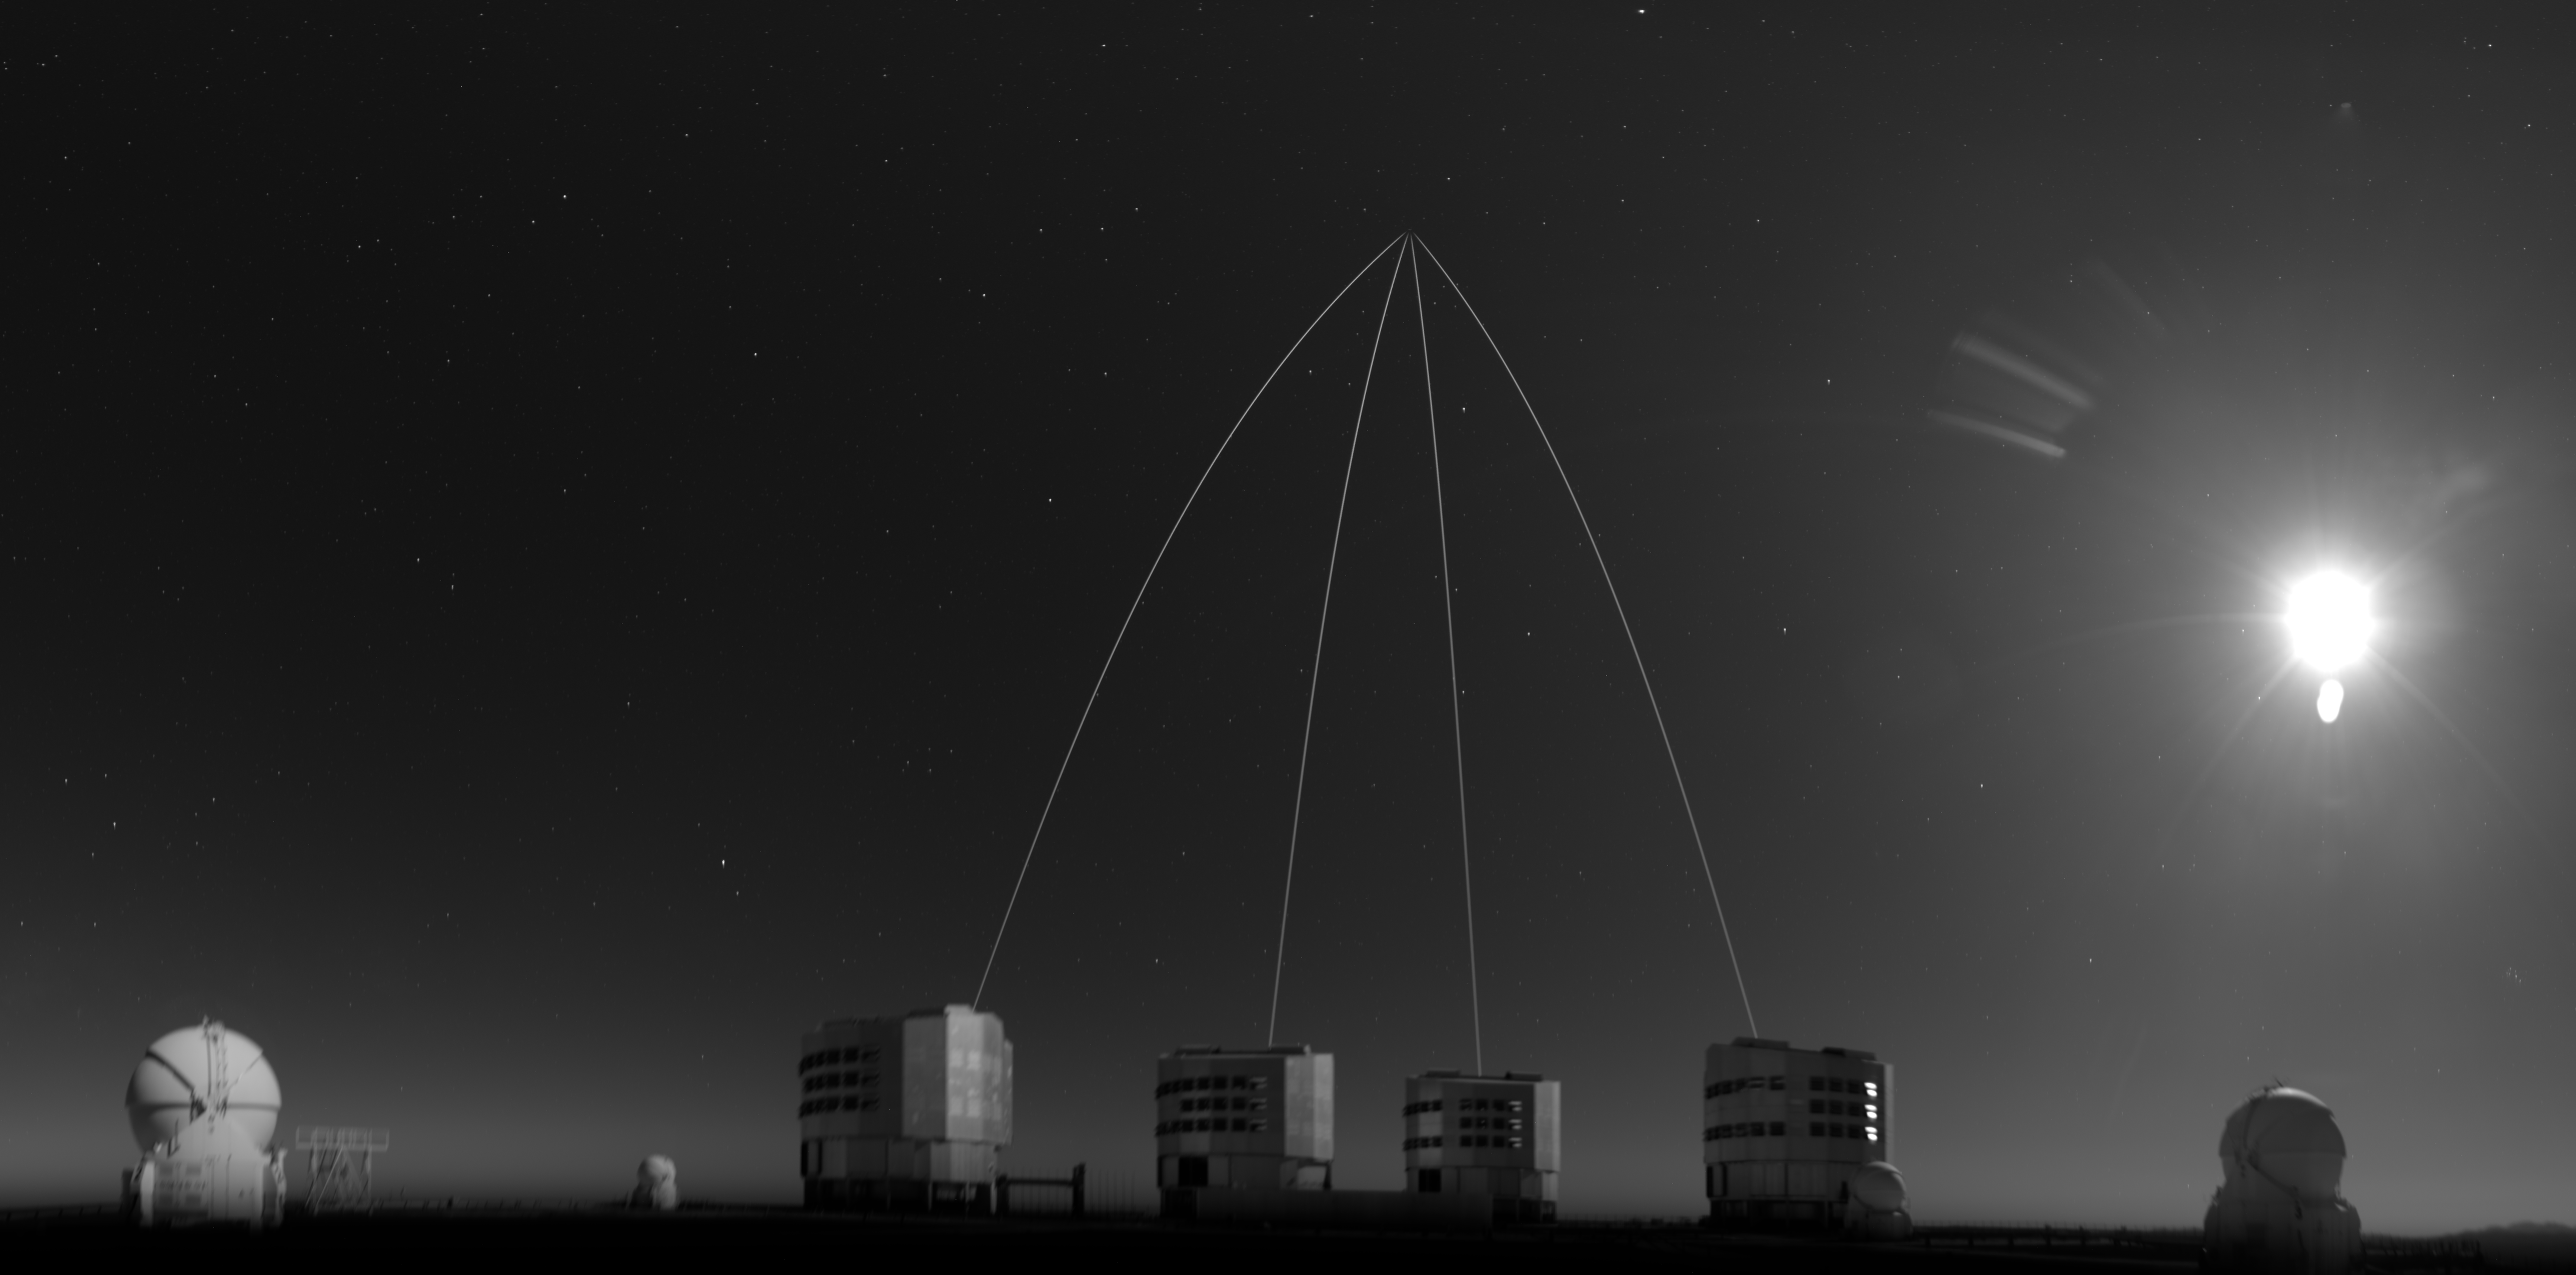

View of the four lasers from the ALPACA camera

This black and white image shows the four lasers pointing at the observation target of ESO’s Very Large Telescope Interferometer (VLTI), which is combining light from the four eight-metre telescopes visible at the bottom of the image for this observation. The launch of these lasers represents a significant milestone for the VLTI and the GRAVITY+ project — a large and complex upgrade to the interferometer. The lasers each create a bright ‘fake’ star 90 km above Earth’s surface, enabling the correction of atmospheric blur.

This photograph was taken in early November on a nearly full-moon night by ALPACA, the ALL-sky Paranal Apical CAmera, a device used to monitor the sky observing conditions. The moon is visible to the right.

The lasers appear curved in this photograph due to a projection effect.

Credit: ESO